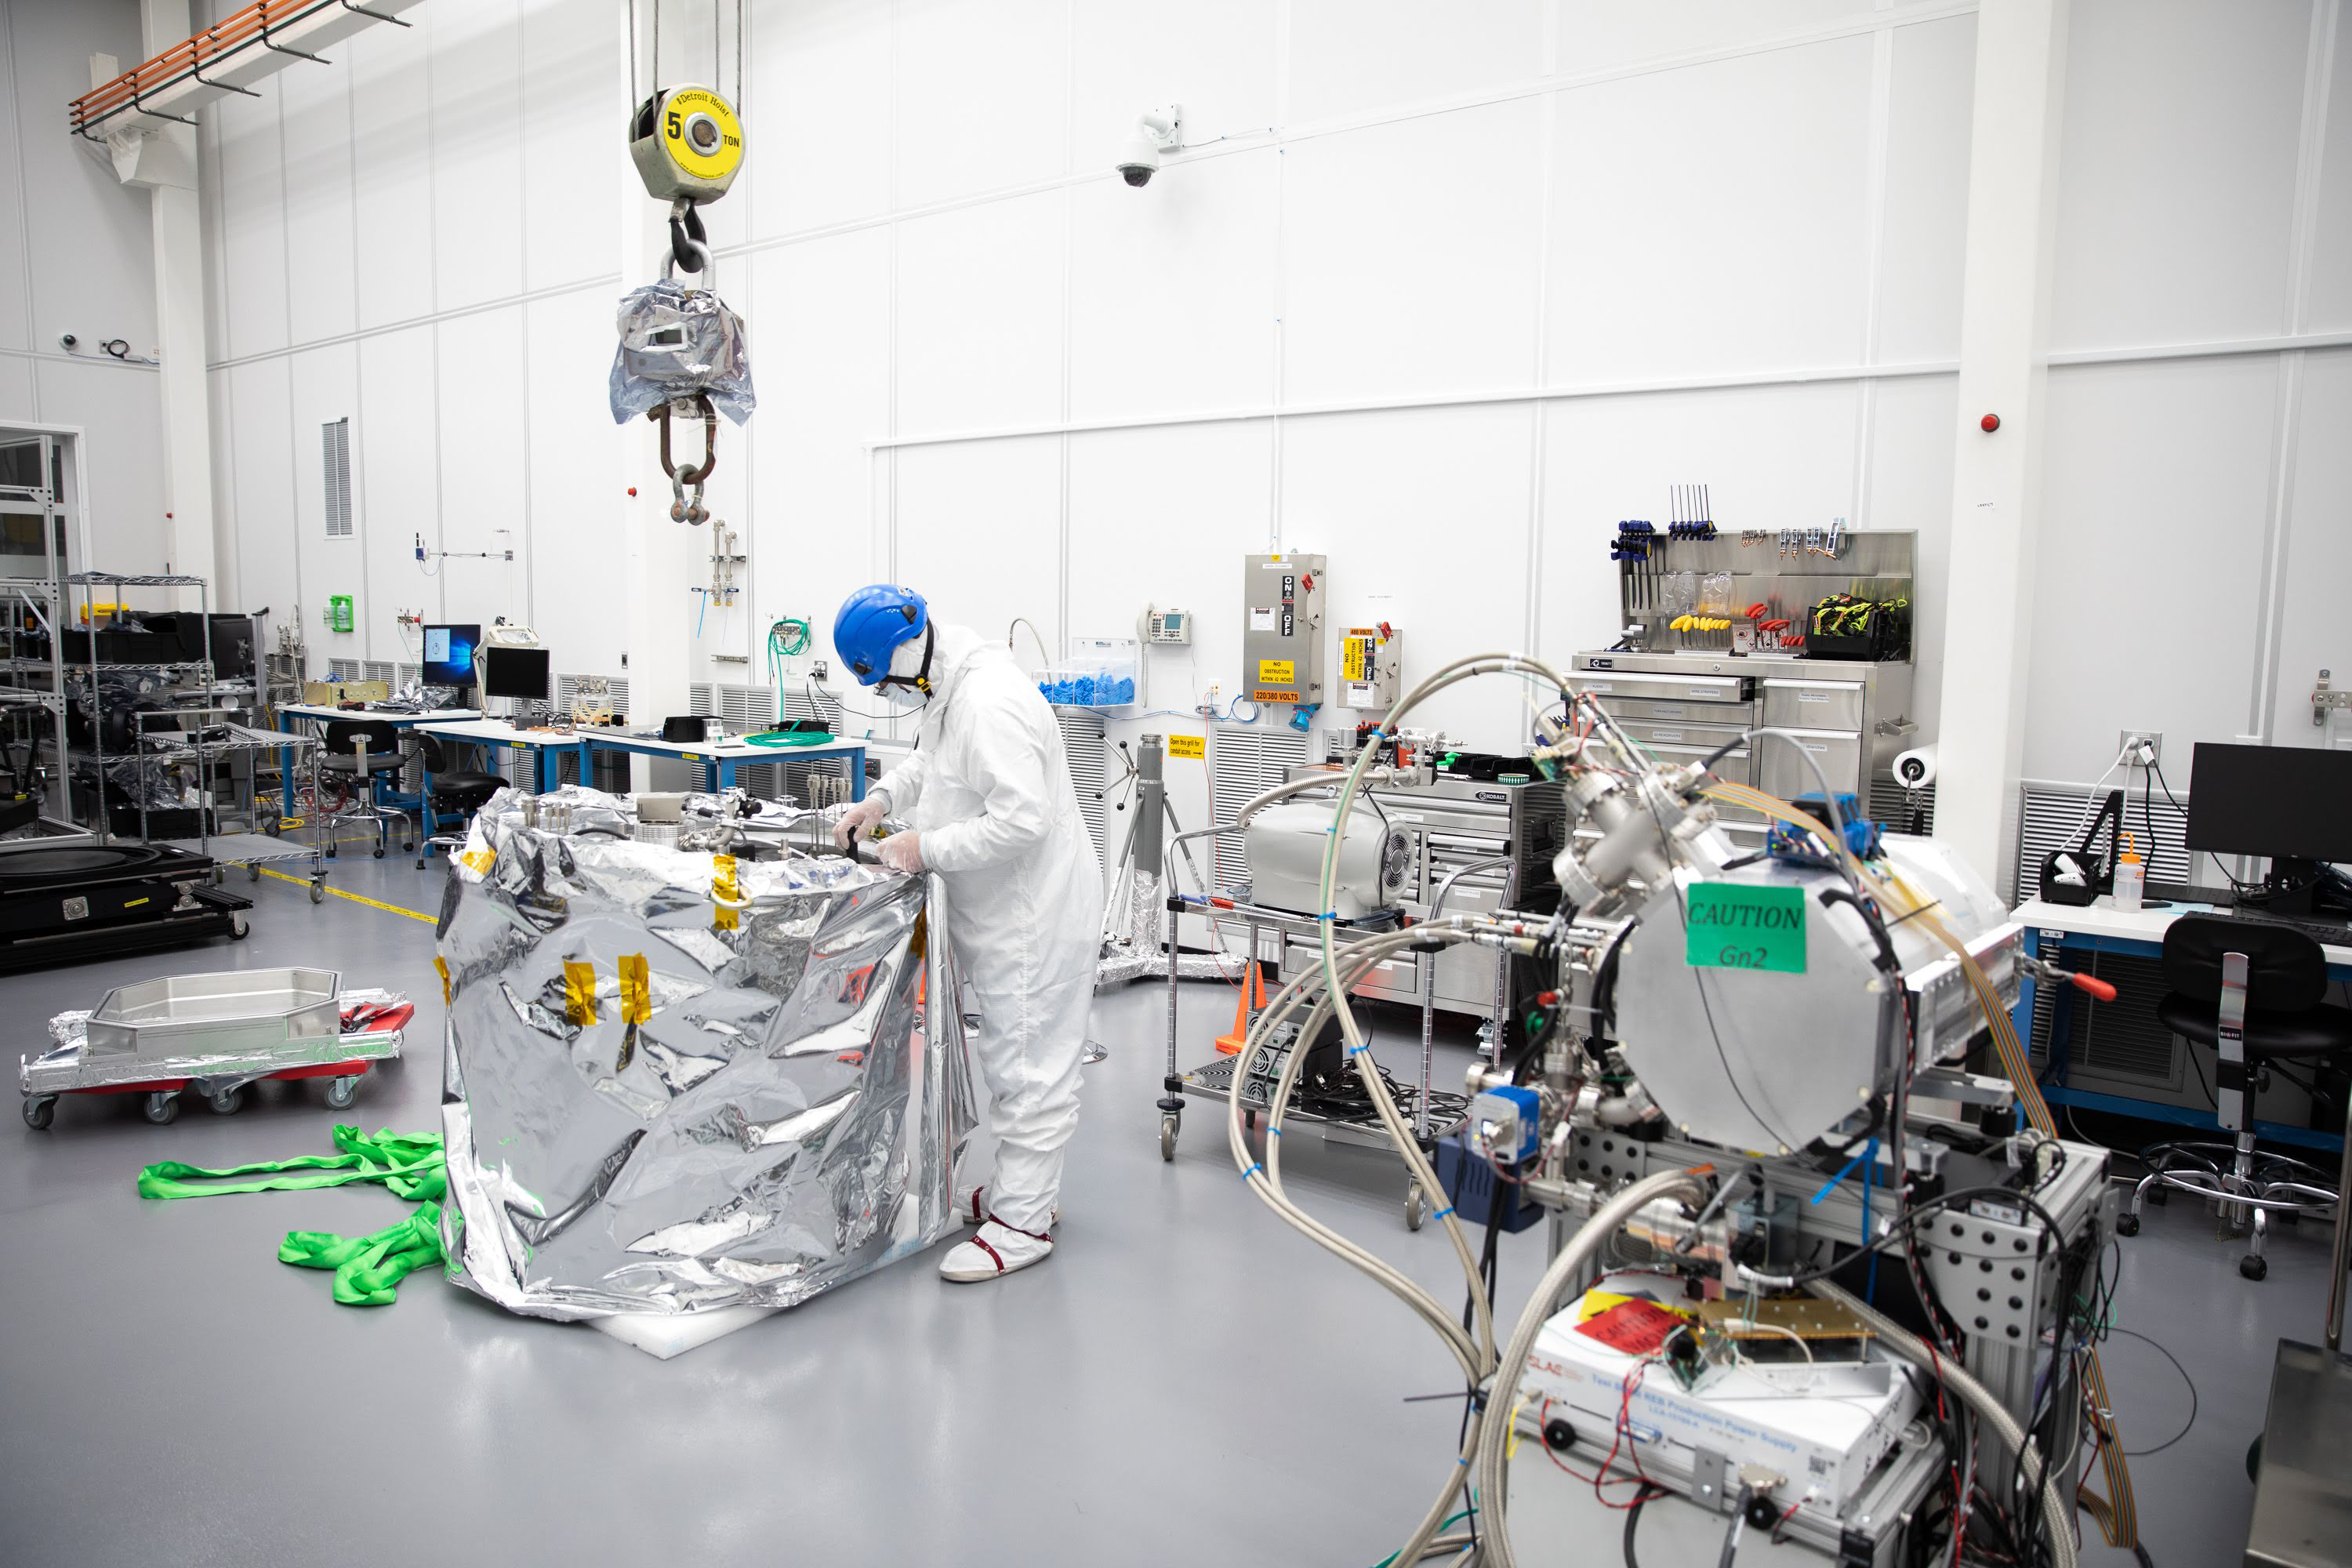

One Cool Camera: LSST’s Cryostat Assembly Completed

The cryostat assembly was built in a different clean room at SLAC and then delivered to the integration team. Here, the cryostat assembly is unwrapped and inspected after transportation.

Credit: Andy Freeberg/SLAC National Accelerator Laboratory Learn more: lsst.slac.stanford.edu